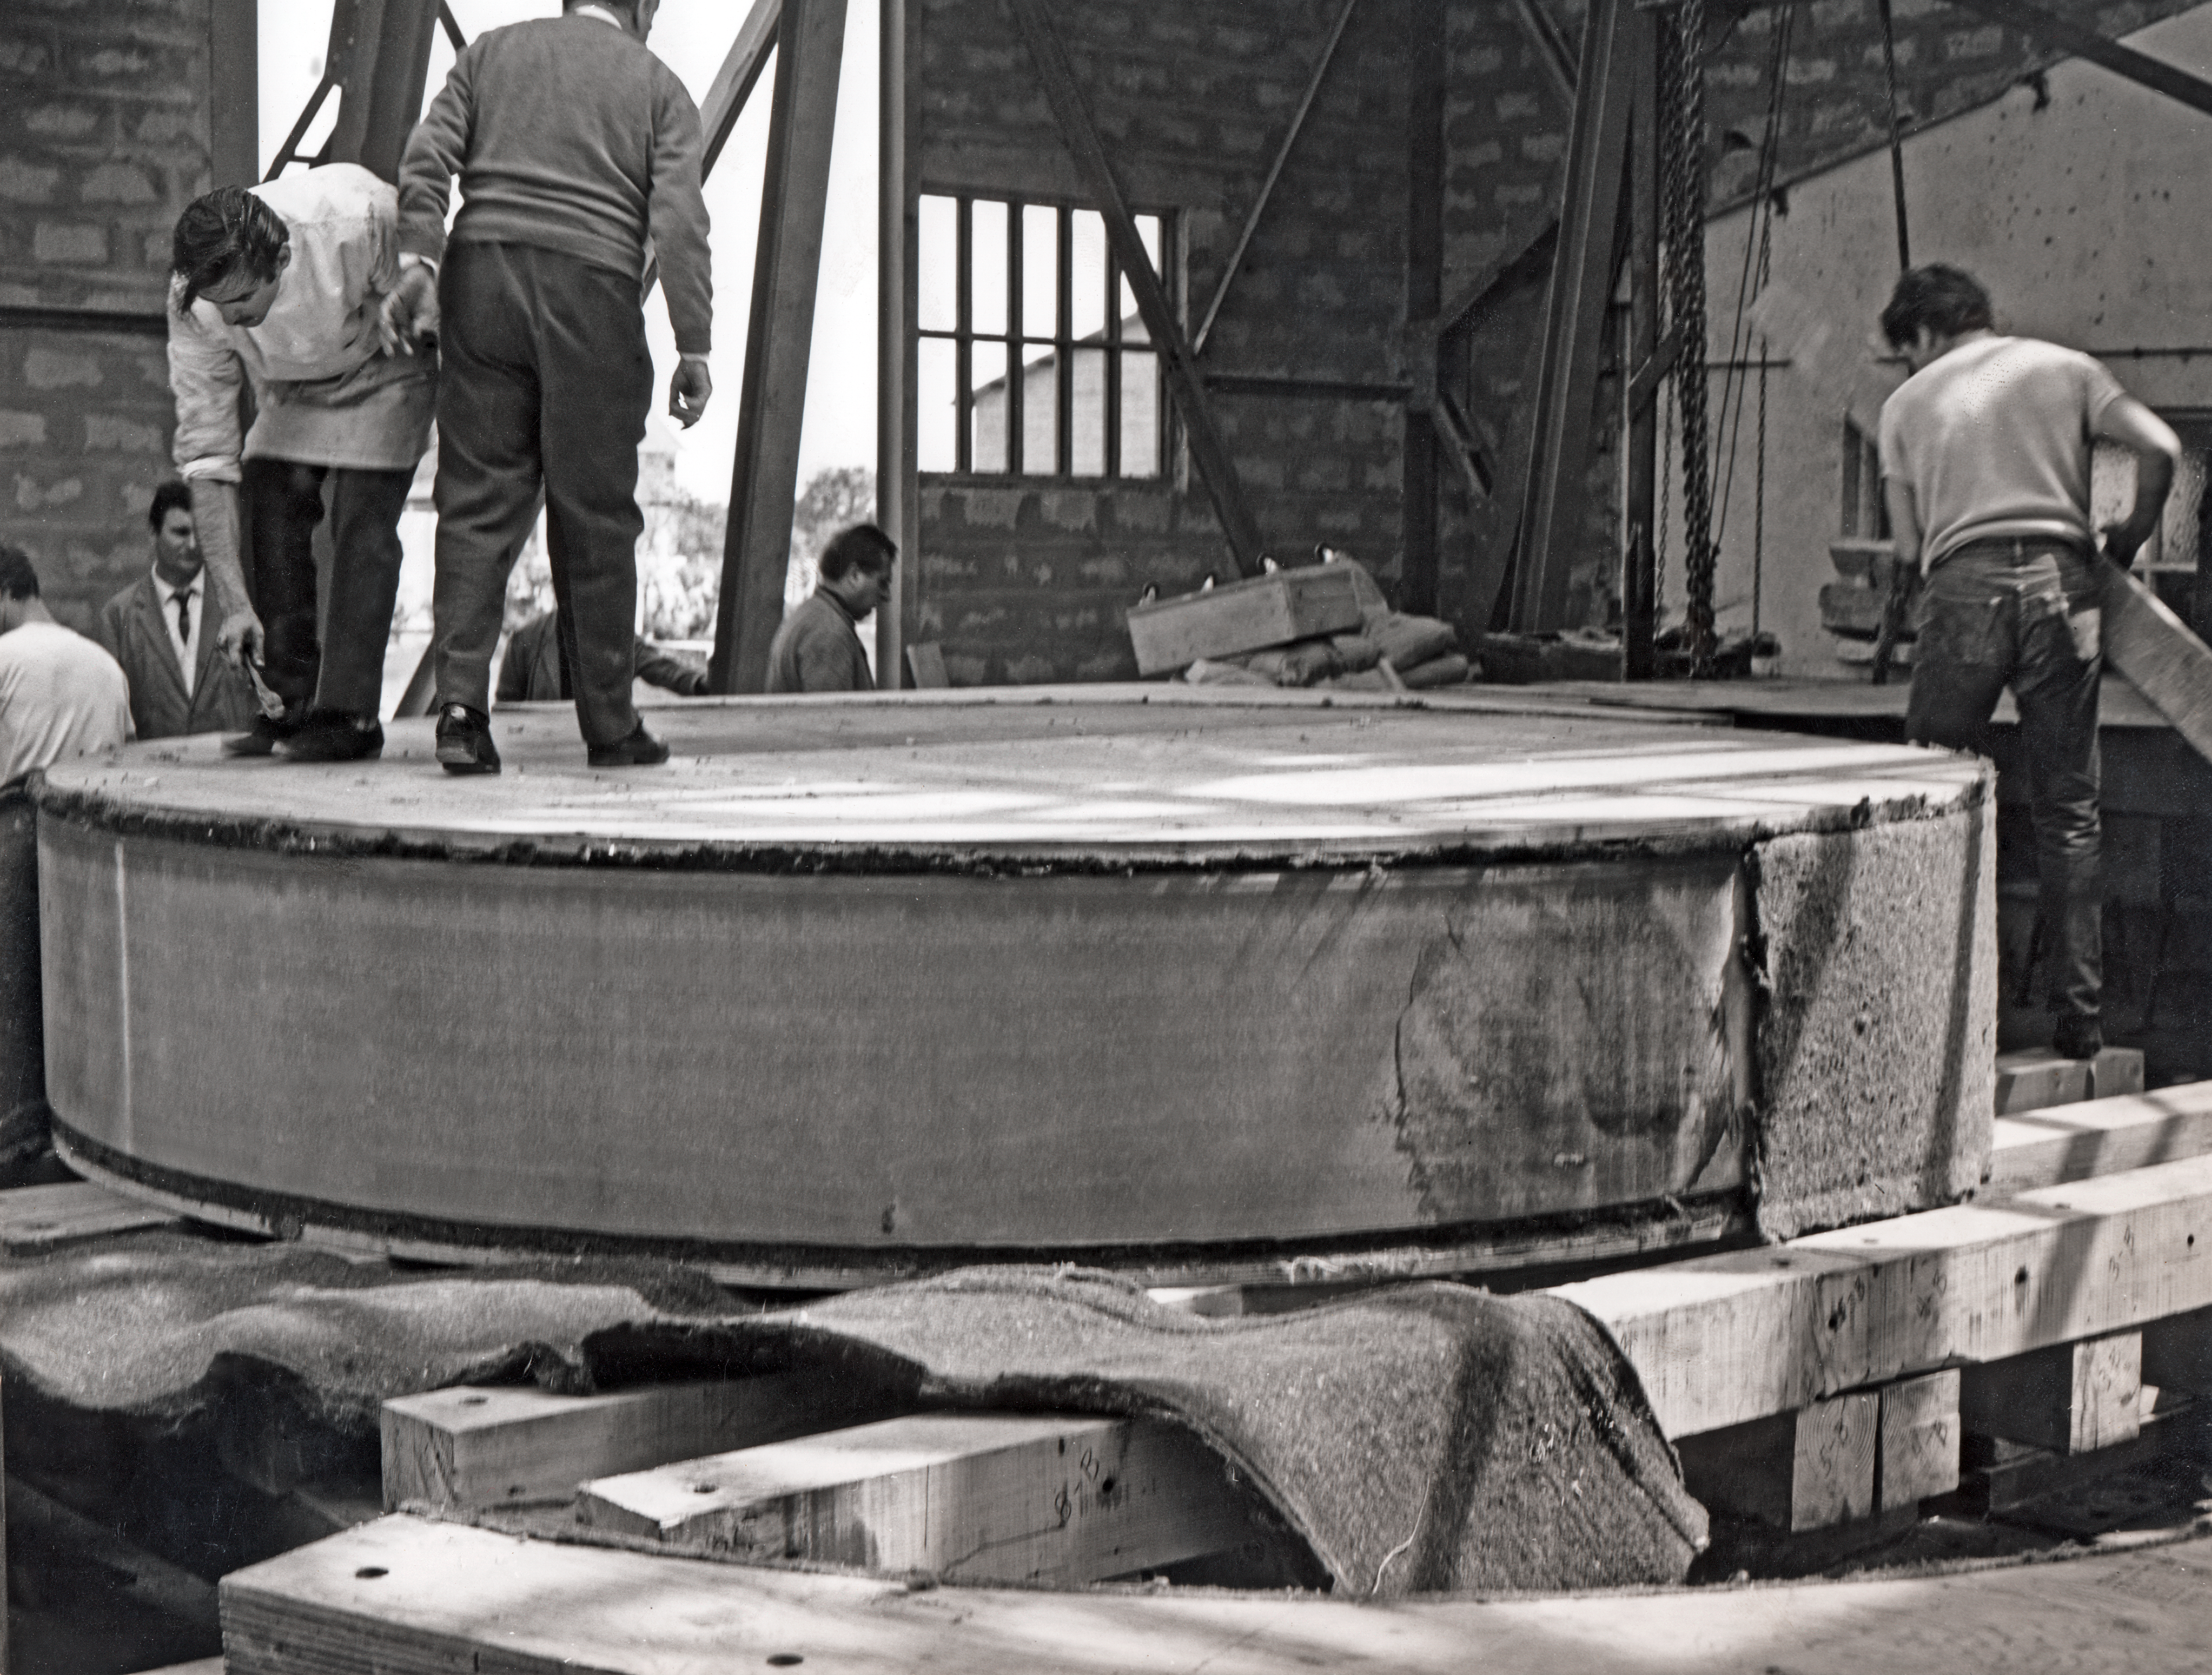

Building the ESO 3.6-metre telescope

The mirror of the ESO 3.6-metre telescope at the REOSC workshop at Ballainvilliers, near Paris, in 1967.

Credit: ESO